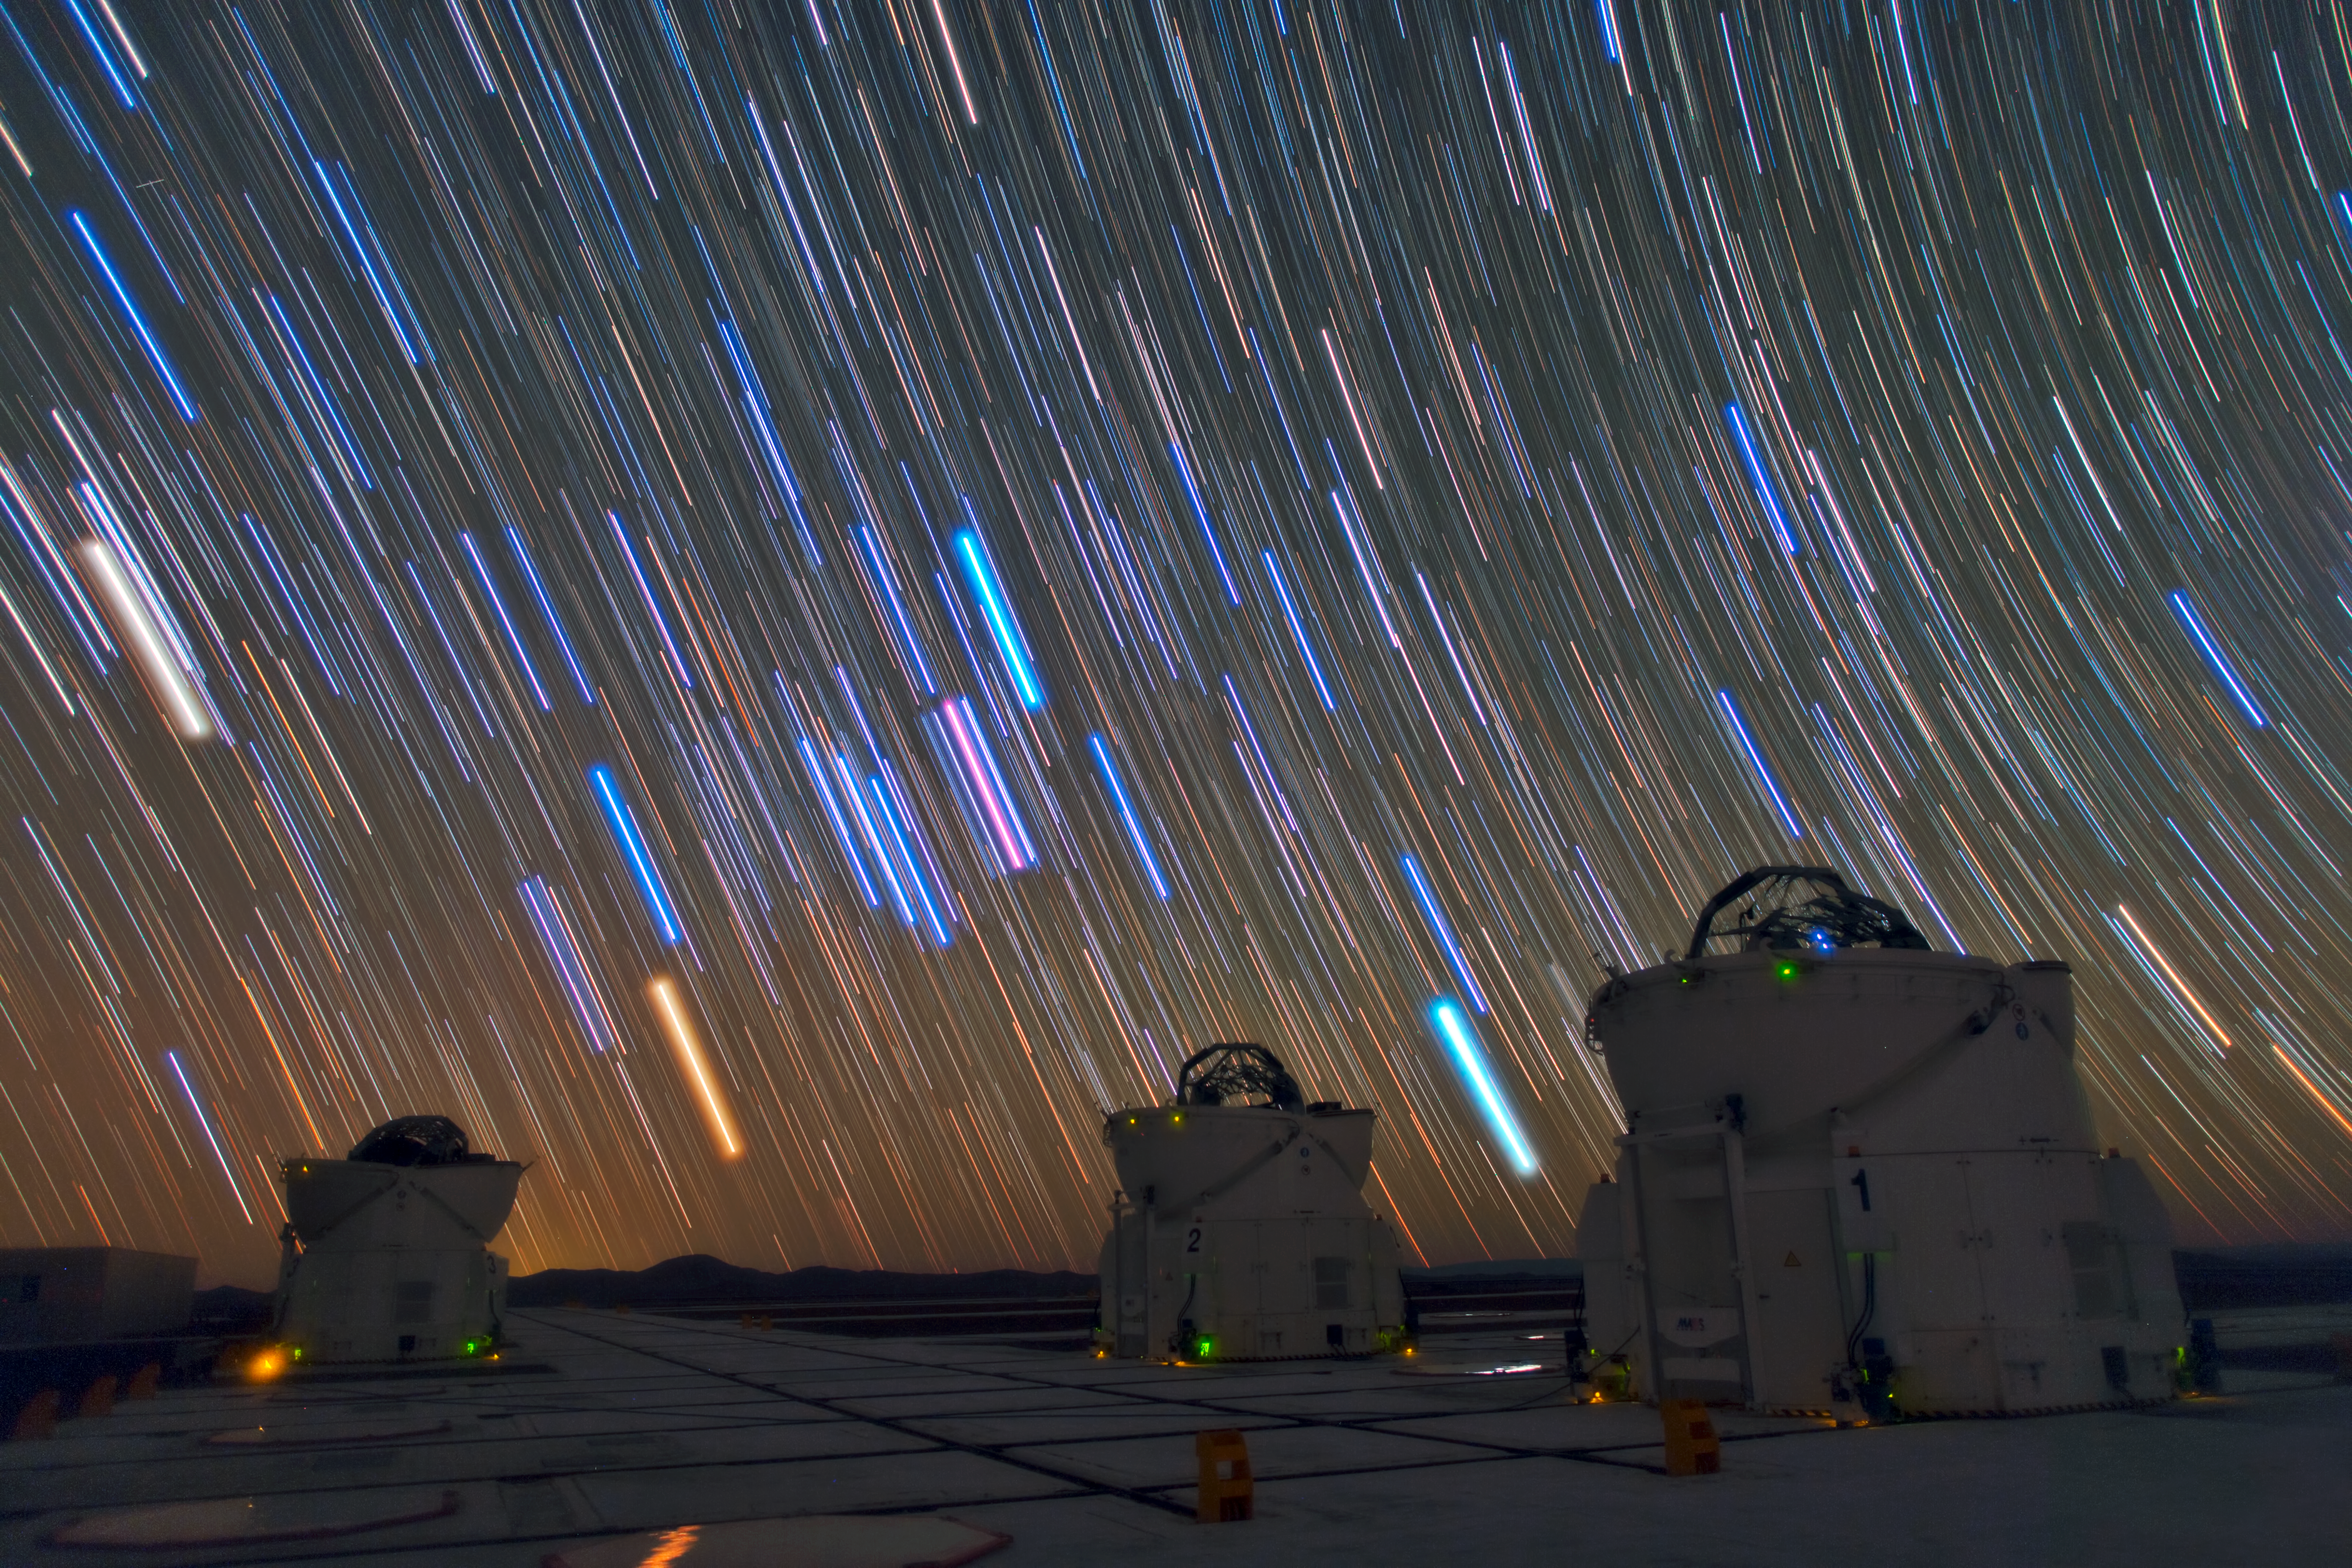

Star trails over the VLT in Paranal

This image was taken by Babak A. Tafreshi, one of ESO’s Photo Ambassadors, at ESO’s Paranal Observatory. It shows three of the four Auxiliary Telescopes (ATs) of the Very Large Telescope Interferometer (VLTI). Above them, the long bright stripes are star trails, each one marking the apparent path of a single star across the dark night sky, due to the rotation of the Earth. This technique also enhances the natural colours of the stars, which gives an indication of their temperature, ranging from about 1000 degrees Celsius for the reddest stars to a few tens of thousands of degrees Celsius for the hottest, which appear blue. The sky in this remote and high location in Chile is extremely clear and there is no light pollution, offering us this amazing light show.

Credit: ESO/B. Tafreshi (twanight.org)